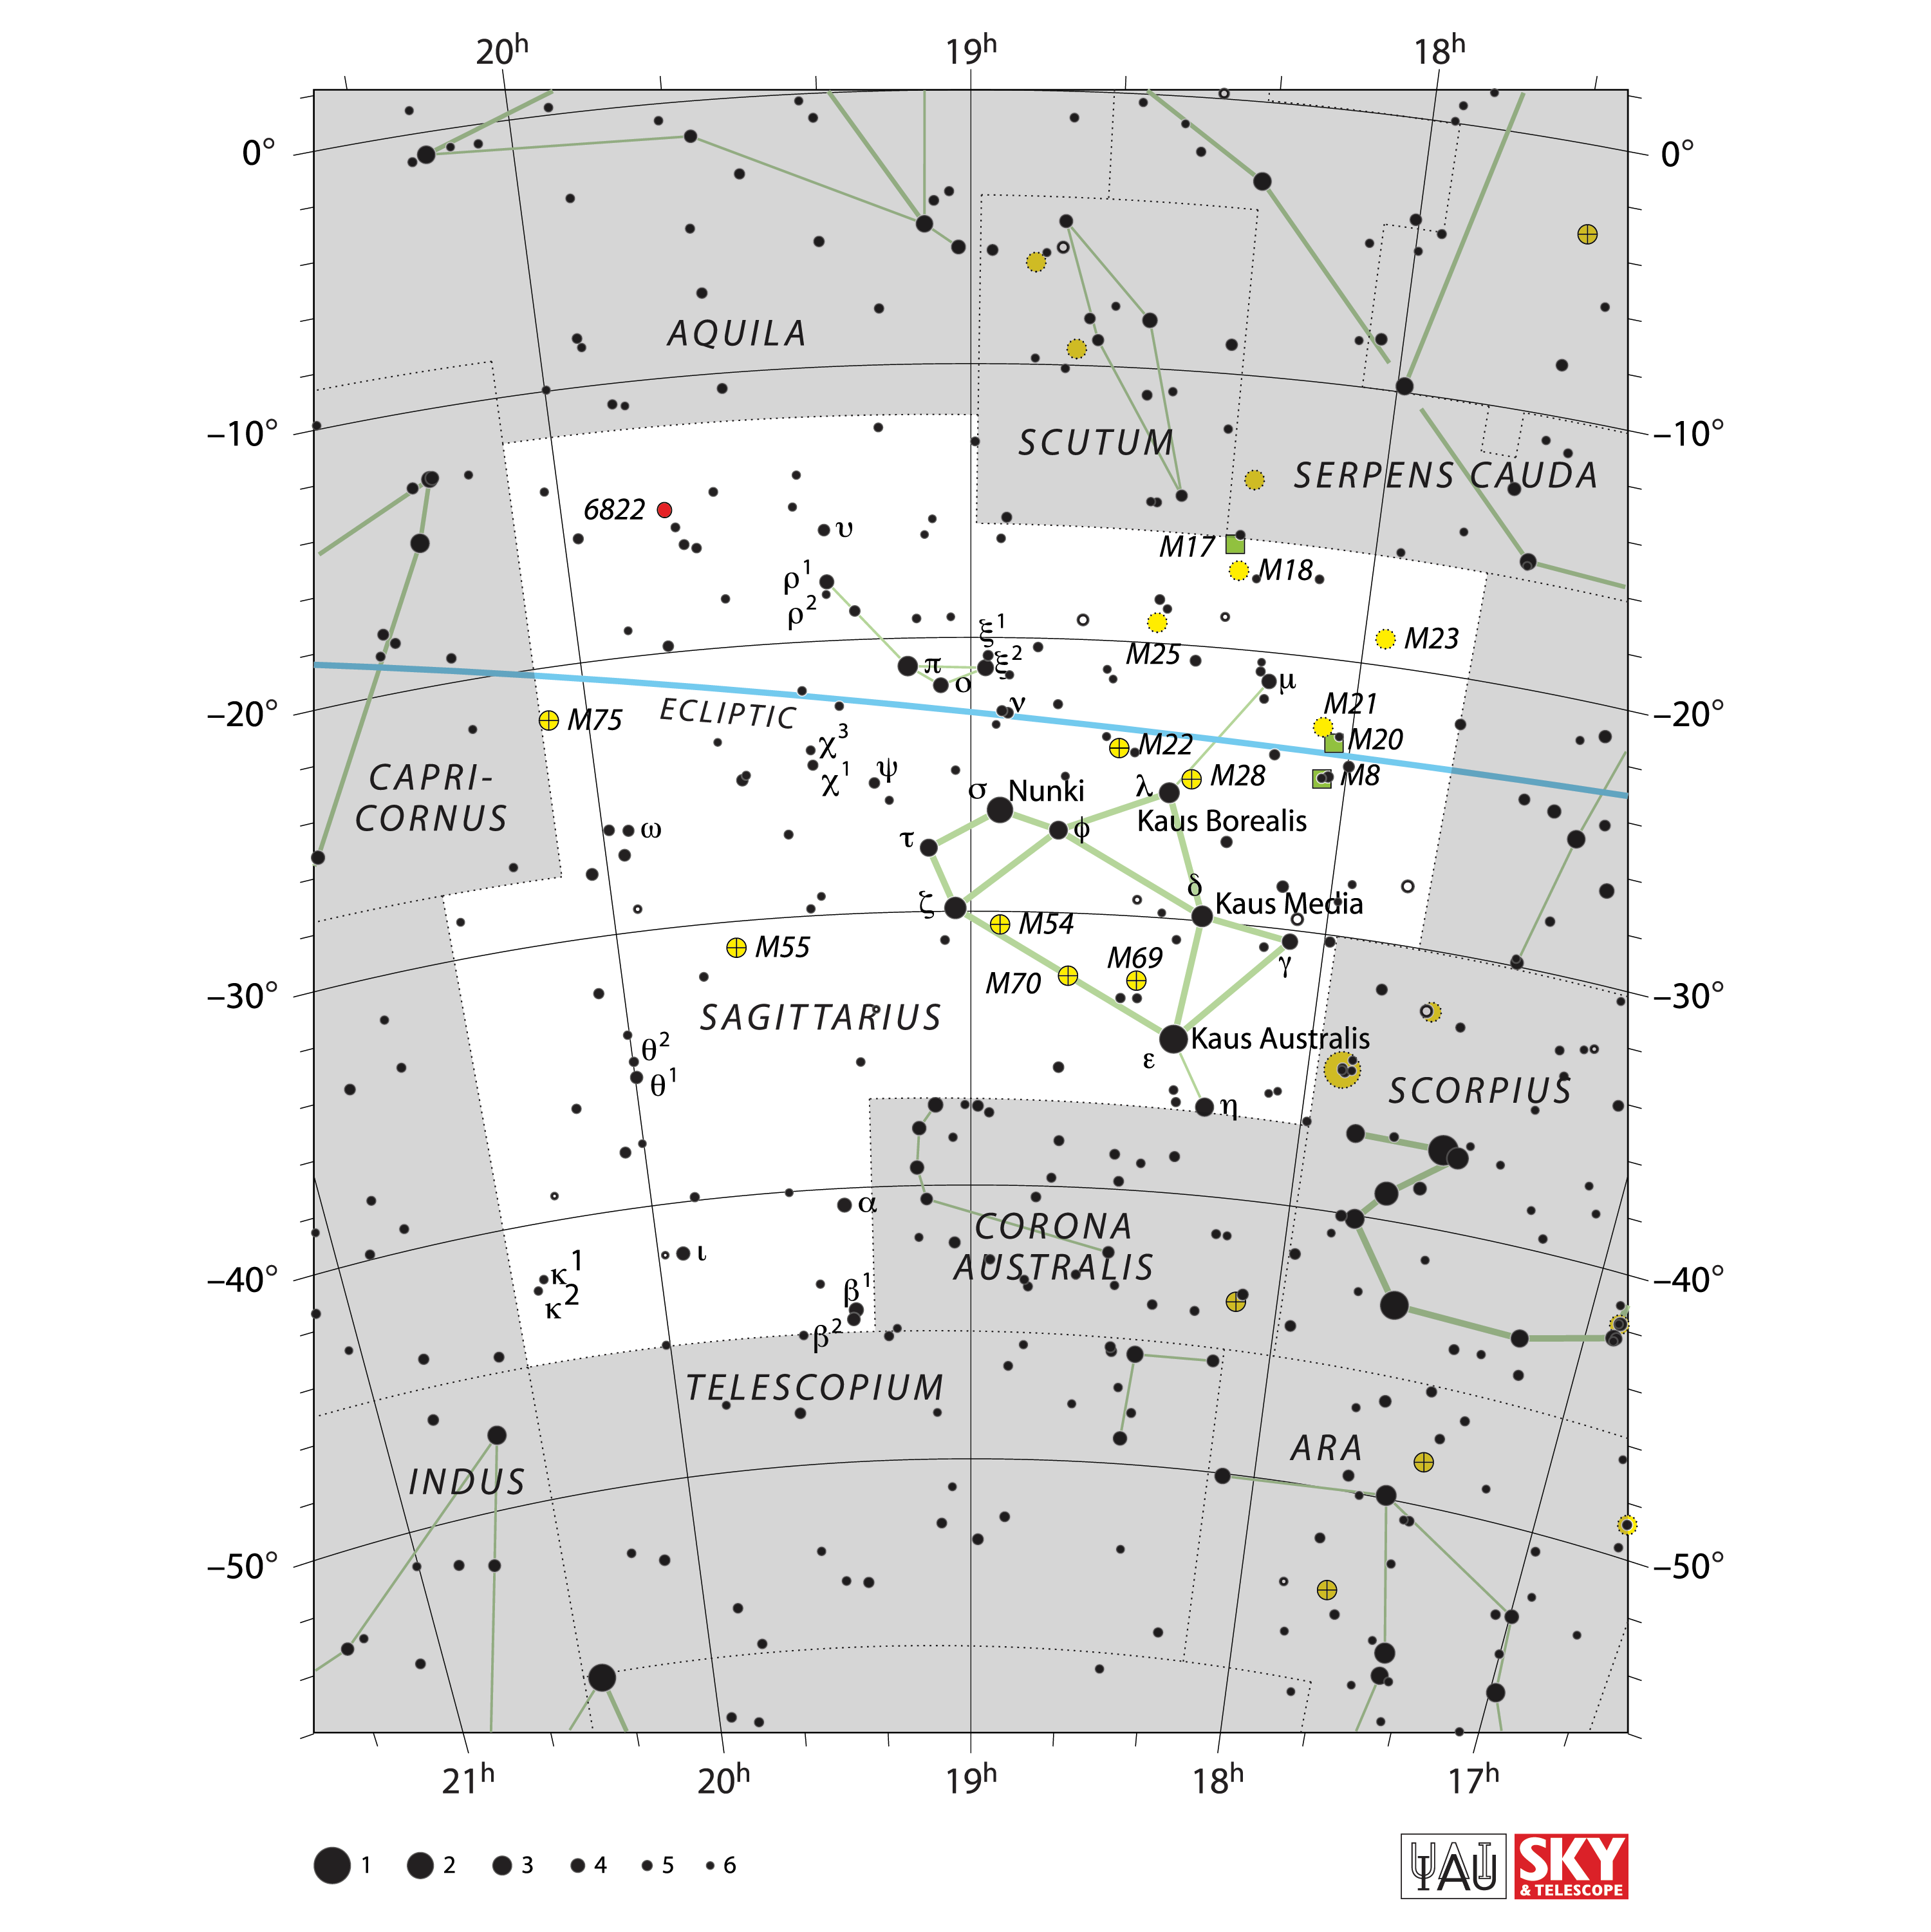

Sagittarius

Credit: IAU and Sky & Telescope